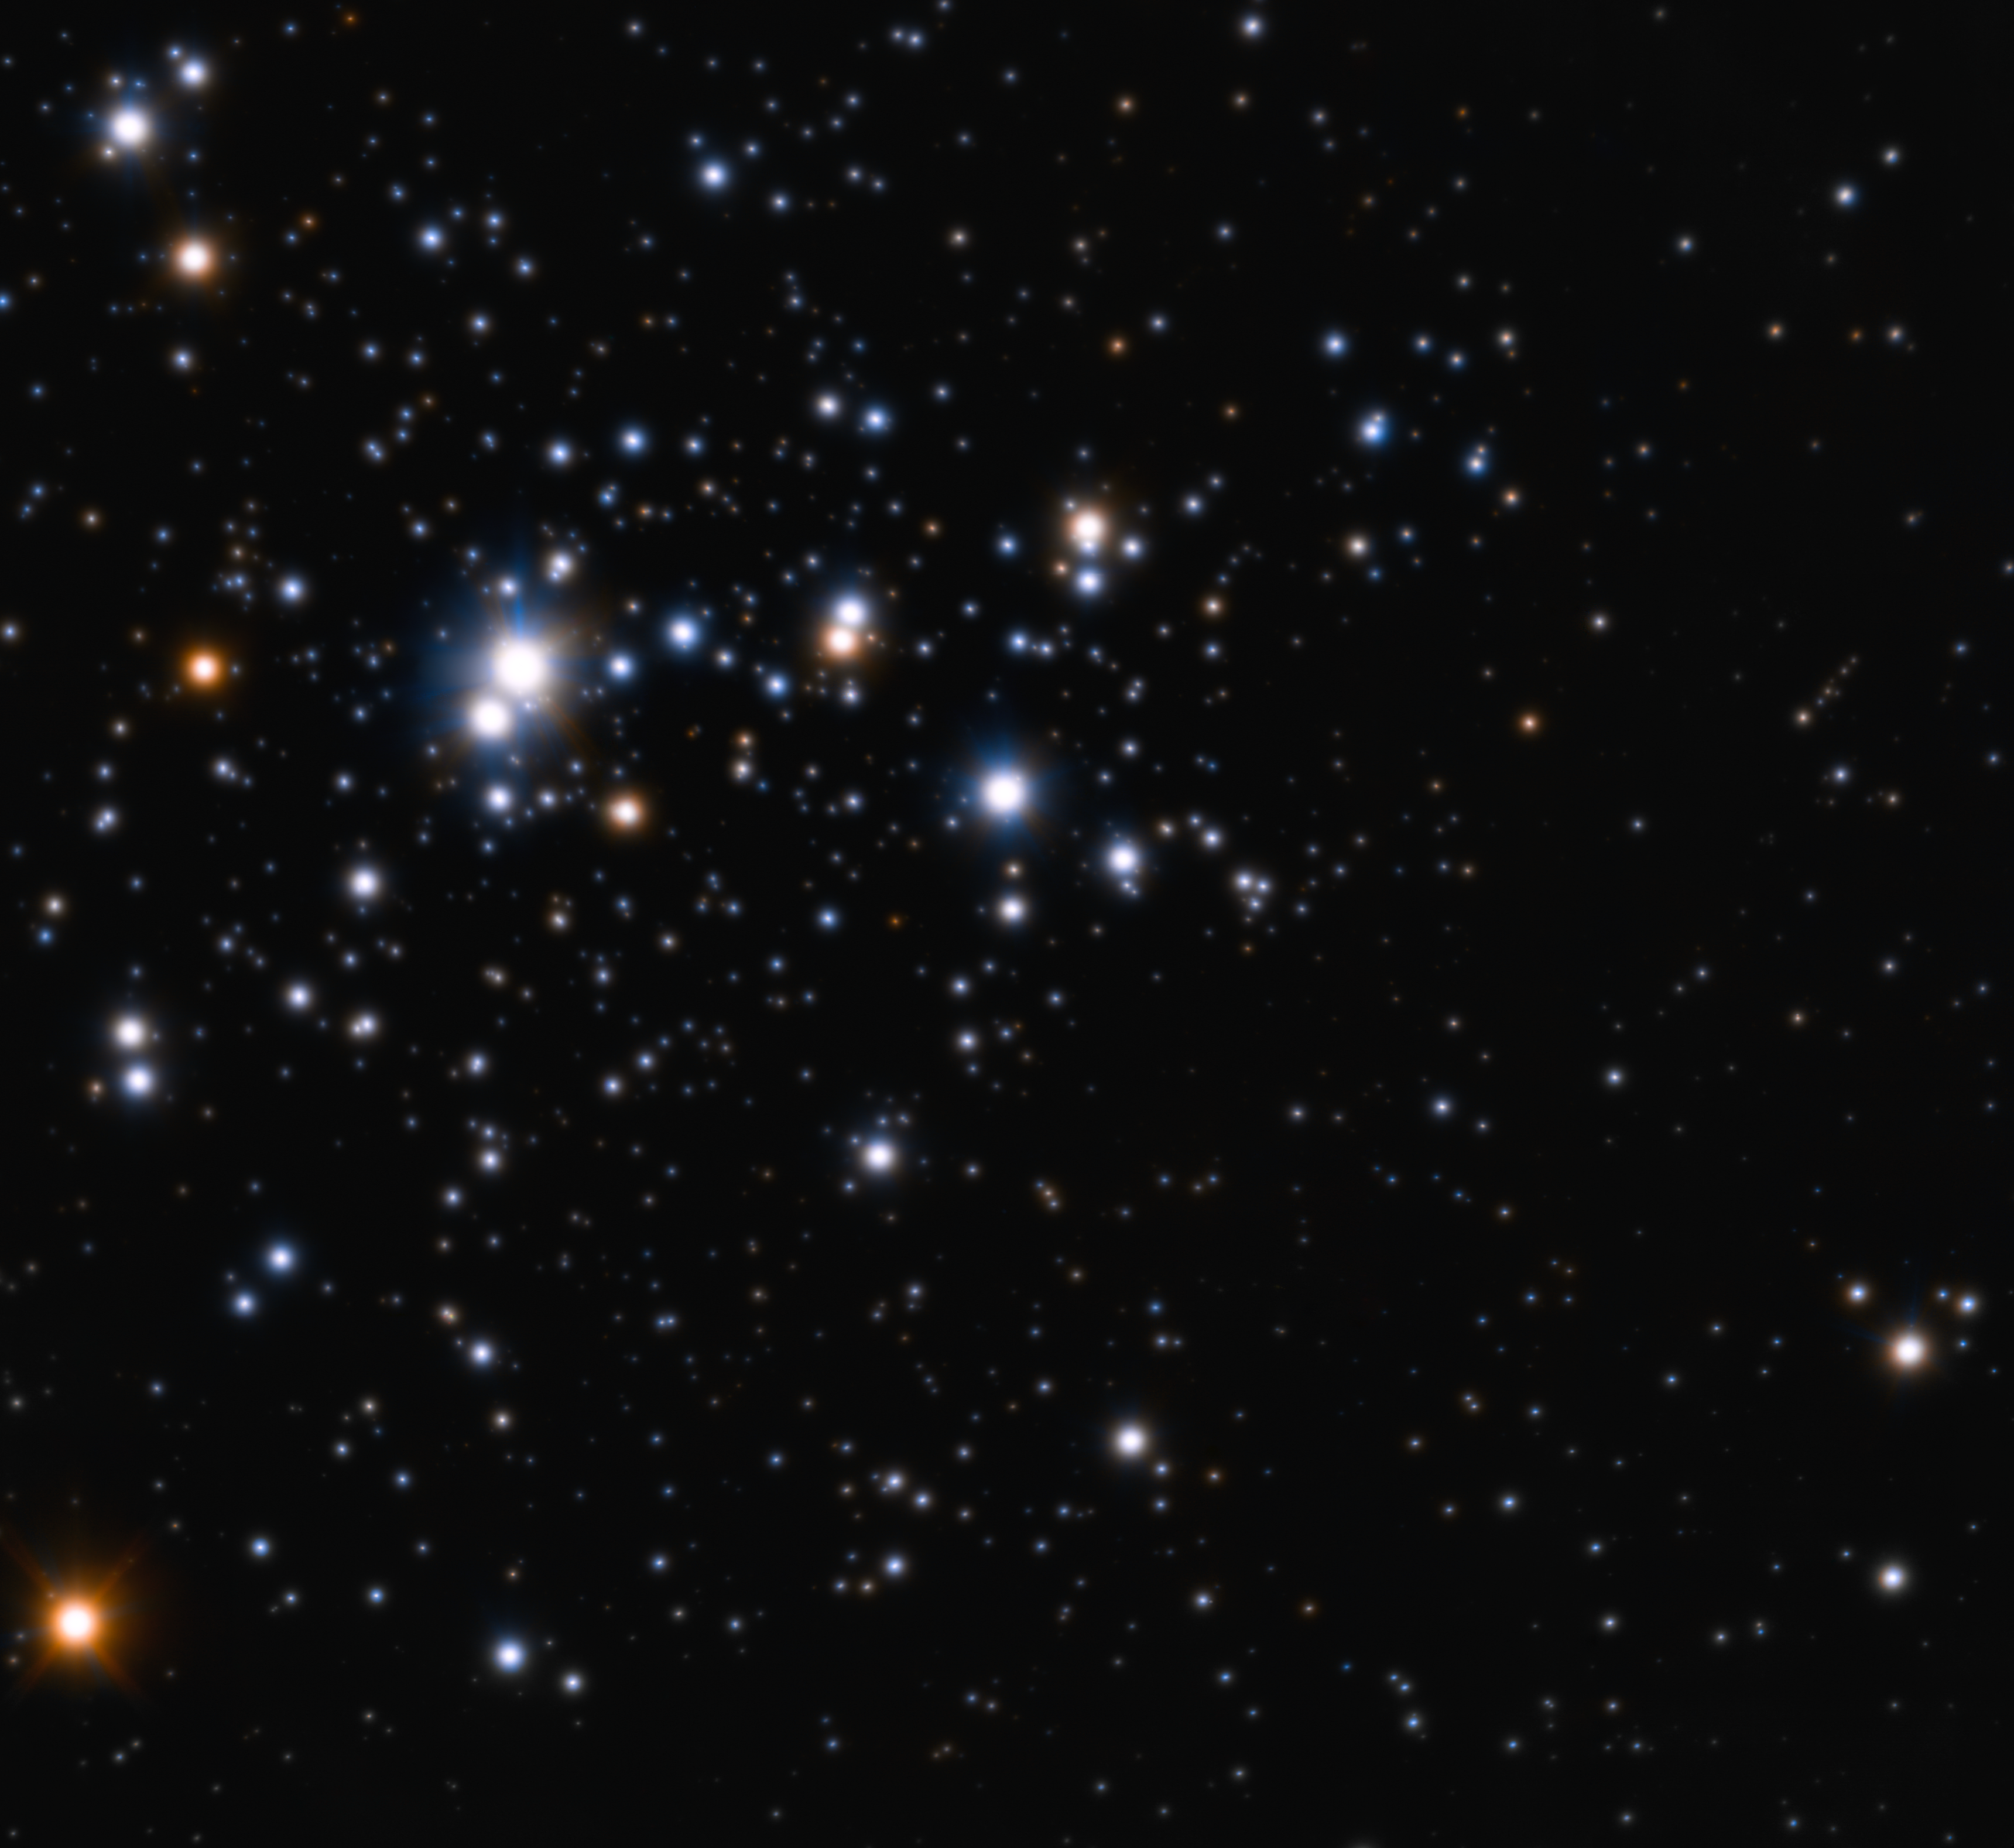

Widest adaptive optics view of the open star cluster Trumpler 14

This impressive image of the open cluster known as Trumpler 14 was obtained with the Multi-conjugate Adaptive optics Demonstrator (MAD) mounted on ESO’s Very Large Telescope. The cluster, which is found to be only 500 000 years old — a blink of an eye in the Universe’s history — resides at the outskirts of the central region of the Carina Nebula, located some 8,000 light-years away towards the constellation of Carina (the Keel). Trumpler 14 is not only the youngest, but also one of the most populous clusters within the nebula. Astronomers counted about 2000 stars in the very central parts of this cluster. The MAD instrument allows astronomers to obtain very sharp images over a wide area and this image is the adaptive optics image that so far covers the widest area on the sky. The field of view is about 2 arcminutes across and the image is based on data obtained through two different filters (K and H).

Credit: ESO/H. Sana